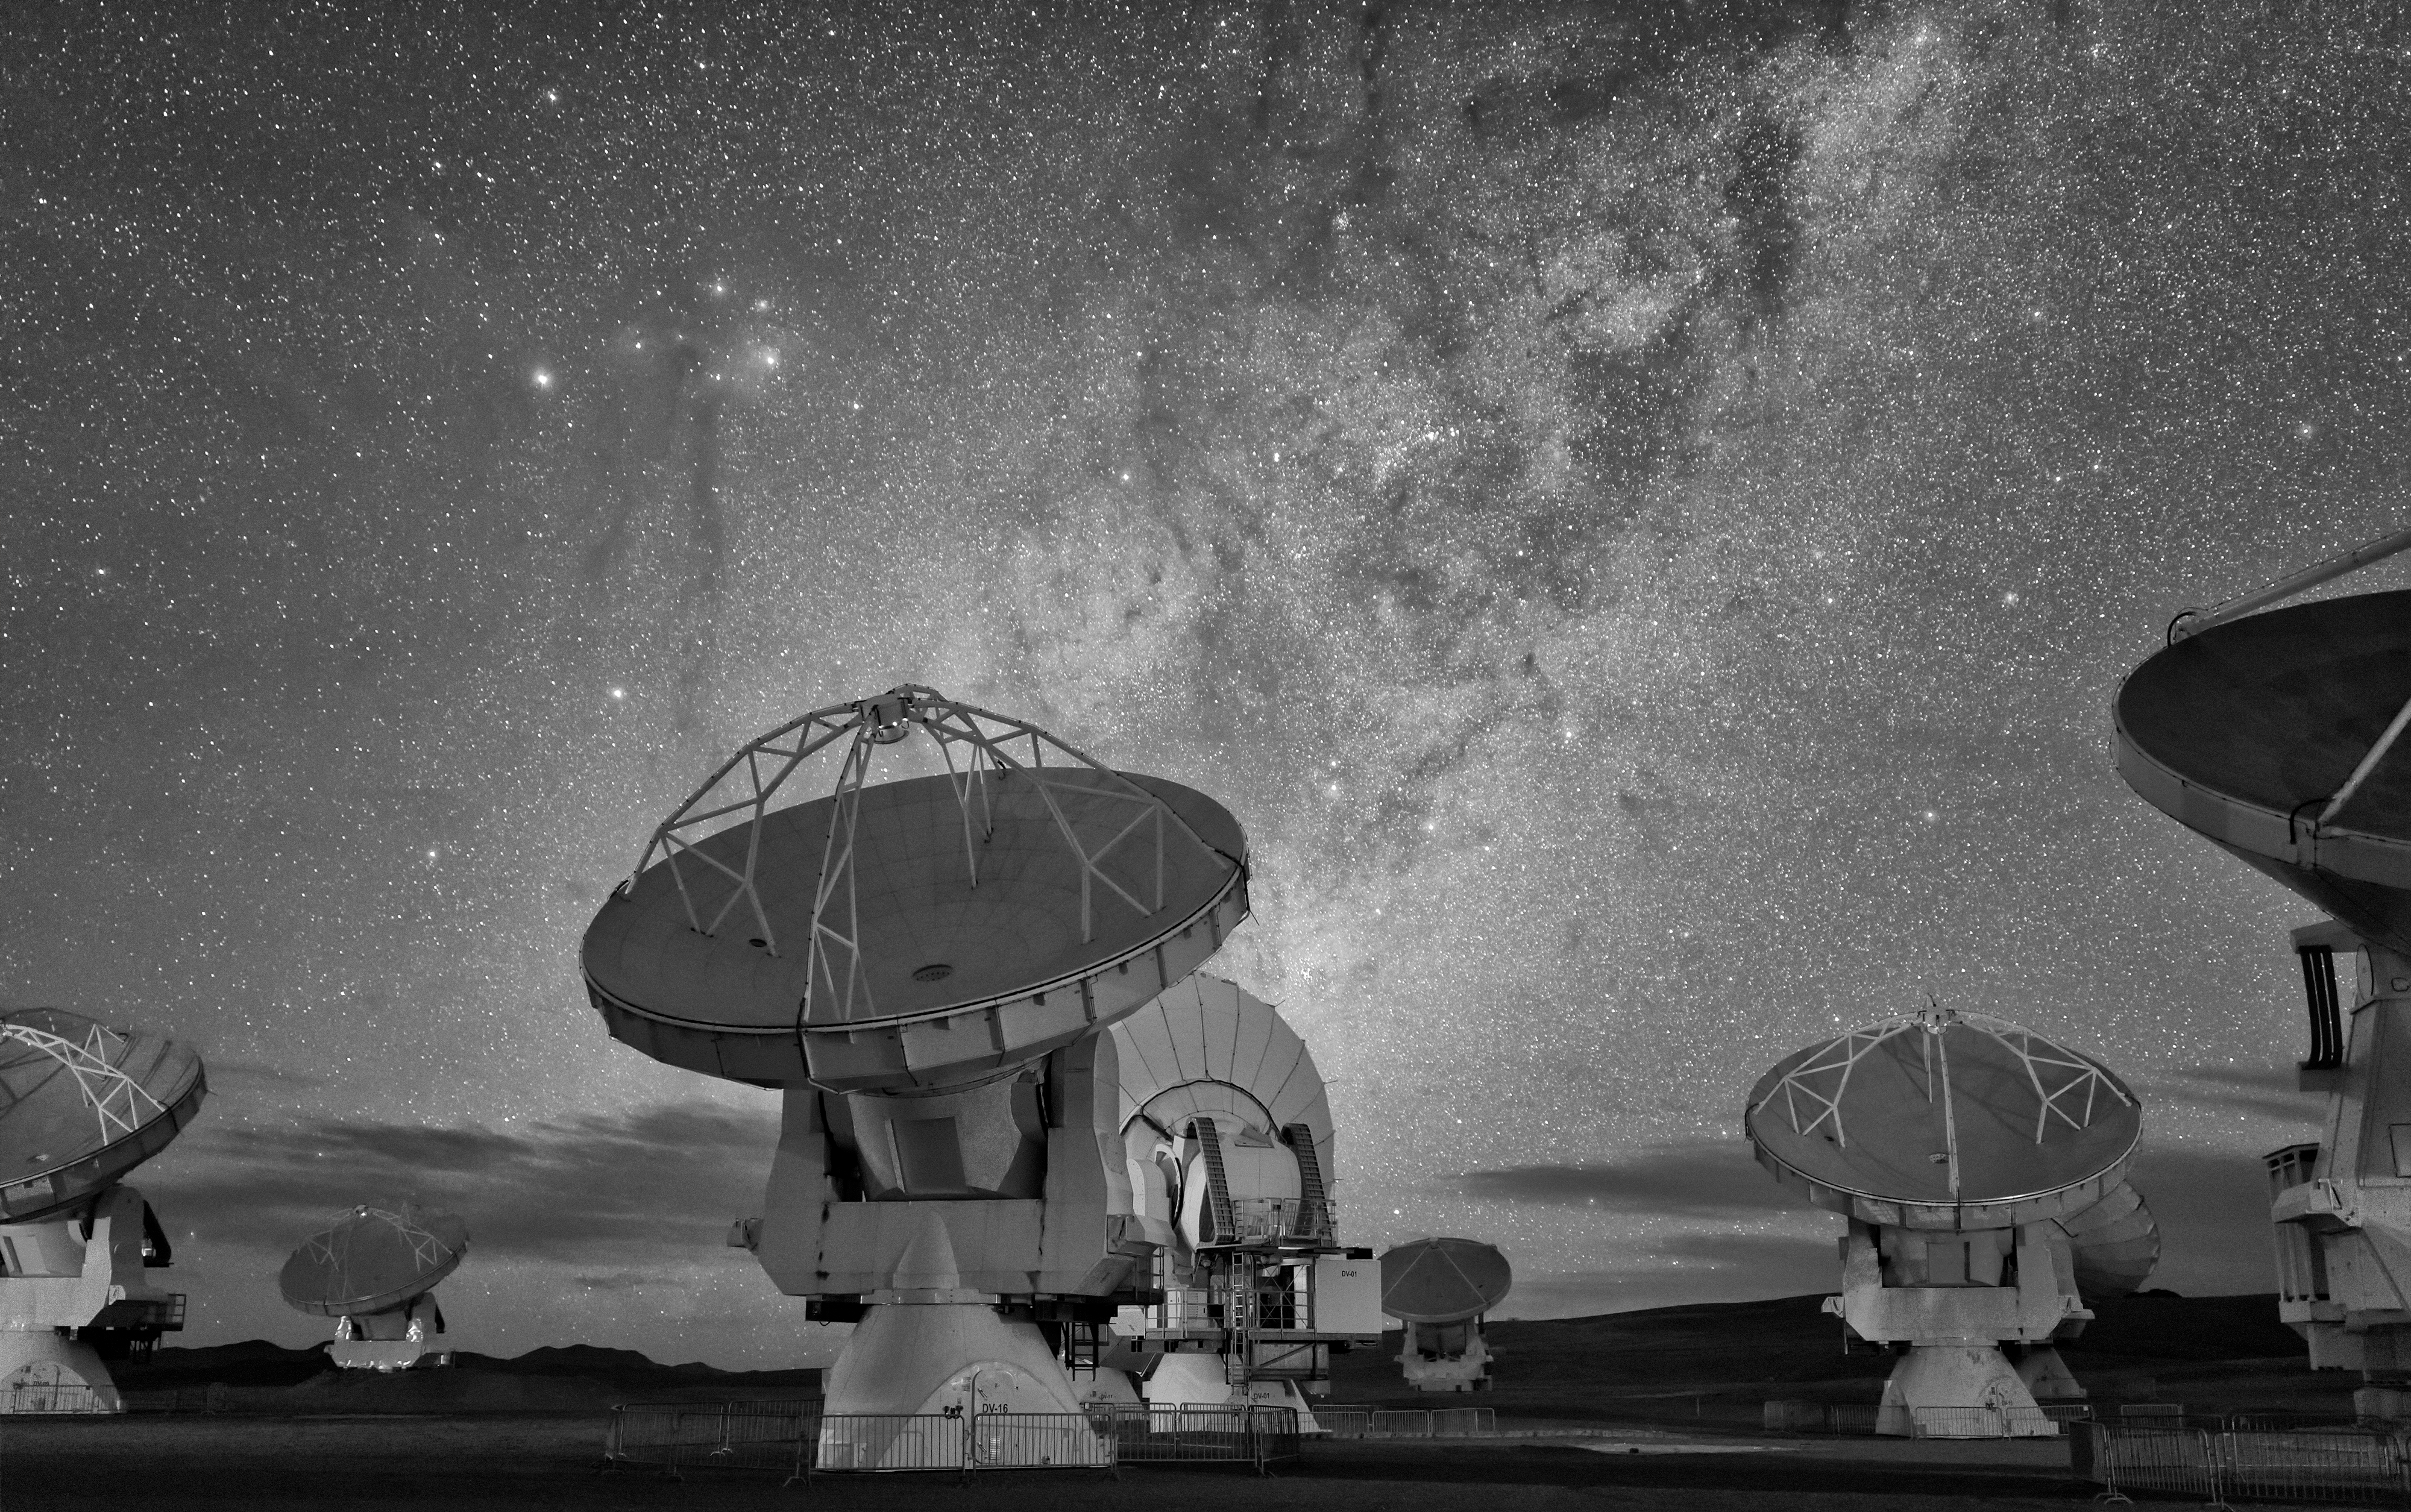

ALMA in frosty monochrome

ALMA — the Atacama Large Millimeter/submillimeter Array — resides high up in Chile's arid and inhospitable Atacama desert region, where it observes the Universe at wavelengths in between the infra-red and radio regions of the spectrum. This enables it to see the cold Universe, objects only a few degrees above absolute zero, allowing astronomers to observe some of the earliest and most distant galaxies in the Universe. The black-and-white gives the antennae and sky a frosty appearance.

Credit: S. Seip/ESO